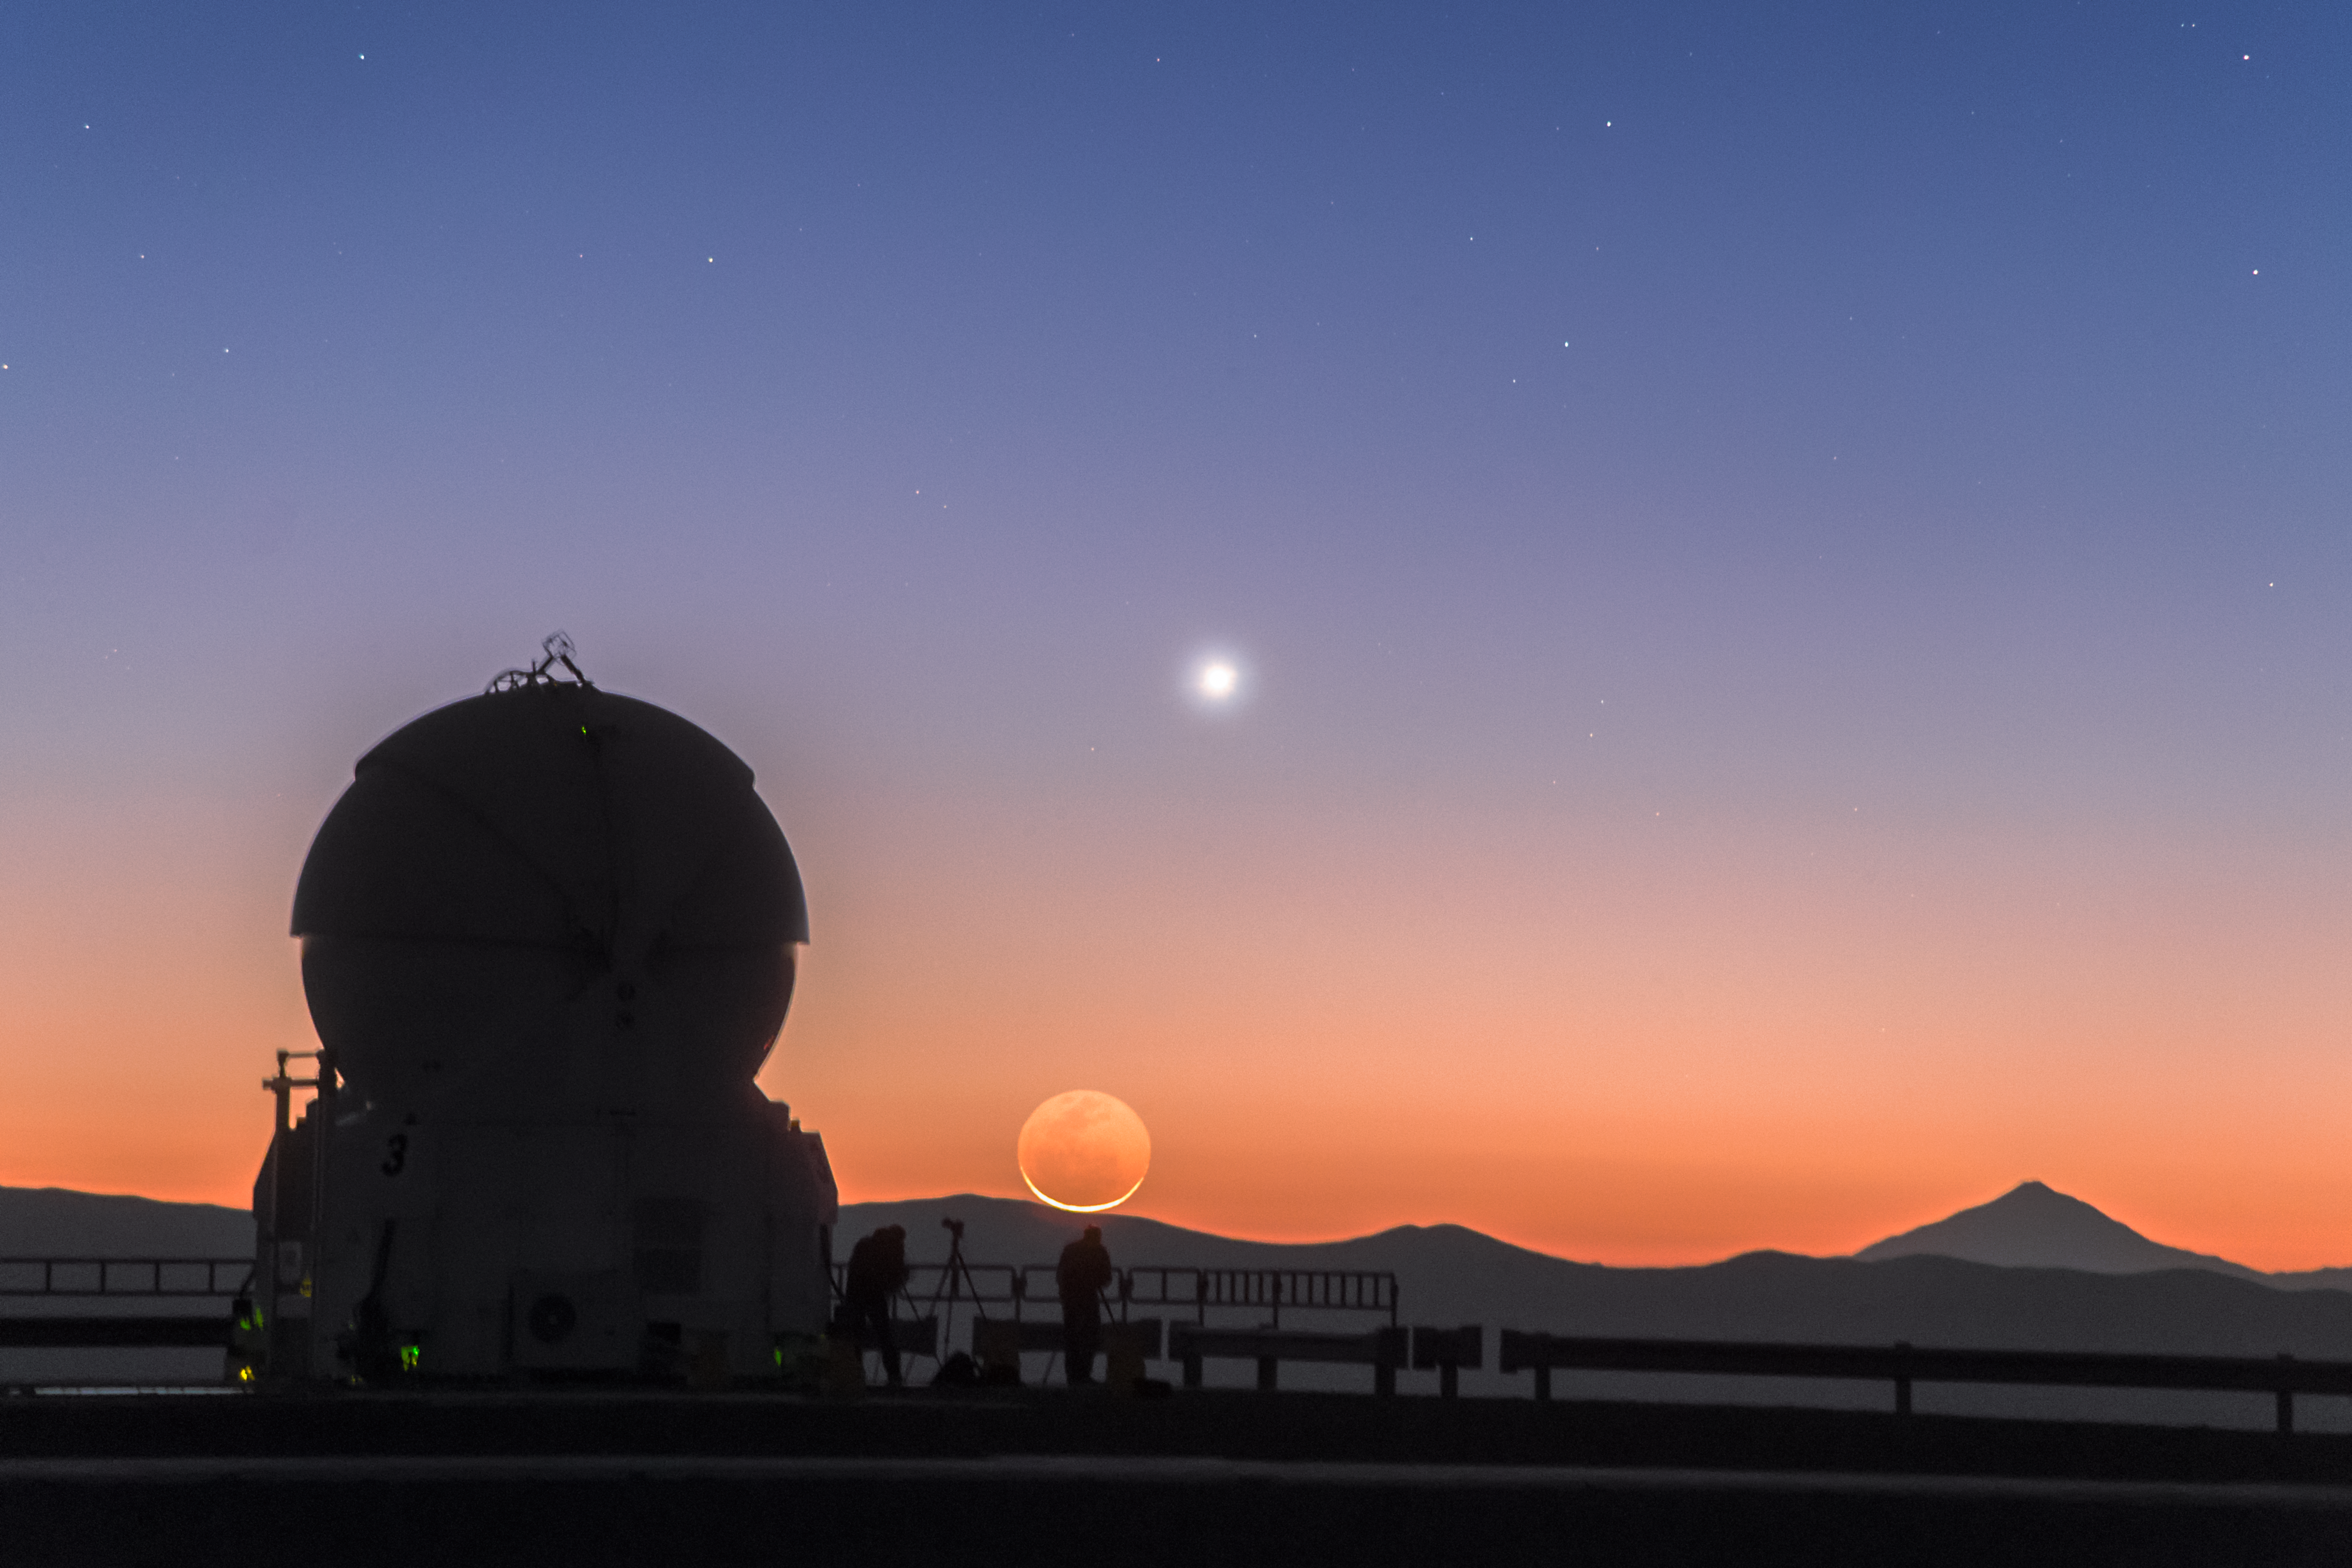

Venus and the Moon strike a pose

As the Sun raises at Cerro Paranal, in Chile, filling the sky with superb orange shades, two members of the ESO Fulldome Expedition, Babak Tafreshi (left) and Yuri Beletsky (right), are preparing their tripods and cameras for the day ahead.

Above the silhouette of the Chilean mountains, the gentle smile of a crescent Moon and the bright planet Venus strike a pose for the cameras. Thanks to a phenomenon called earthshine, the entire disc of the Moon can be seen shining in light reflected off the Earth. The telescope in silhouette in front is an Auxiliary Telescope (AT), part of Very Large Telescope (VLT) at ESO's Paranal Observatory.

This twilight moment was captured by ESO Photo Ambassador Petr Horálek, while participating in the ESO Fulldome Expedition which is gathering spectacular images for use in the ESO Supernova Planetarium & Visitor Centre, currently under construction at ESO’s Headquarters in Garching (near Munich), Germany.

Credit: P. Horálek/ESO